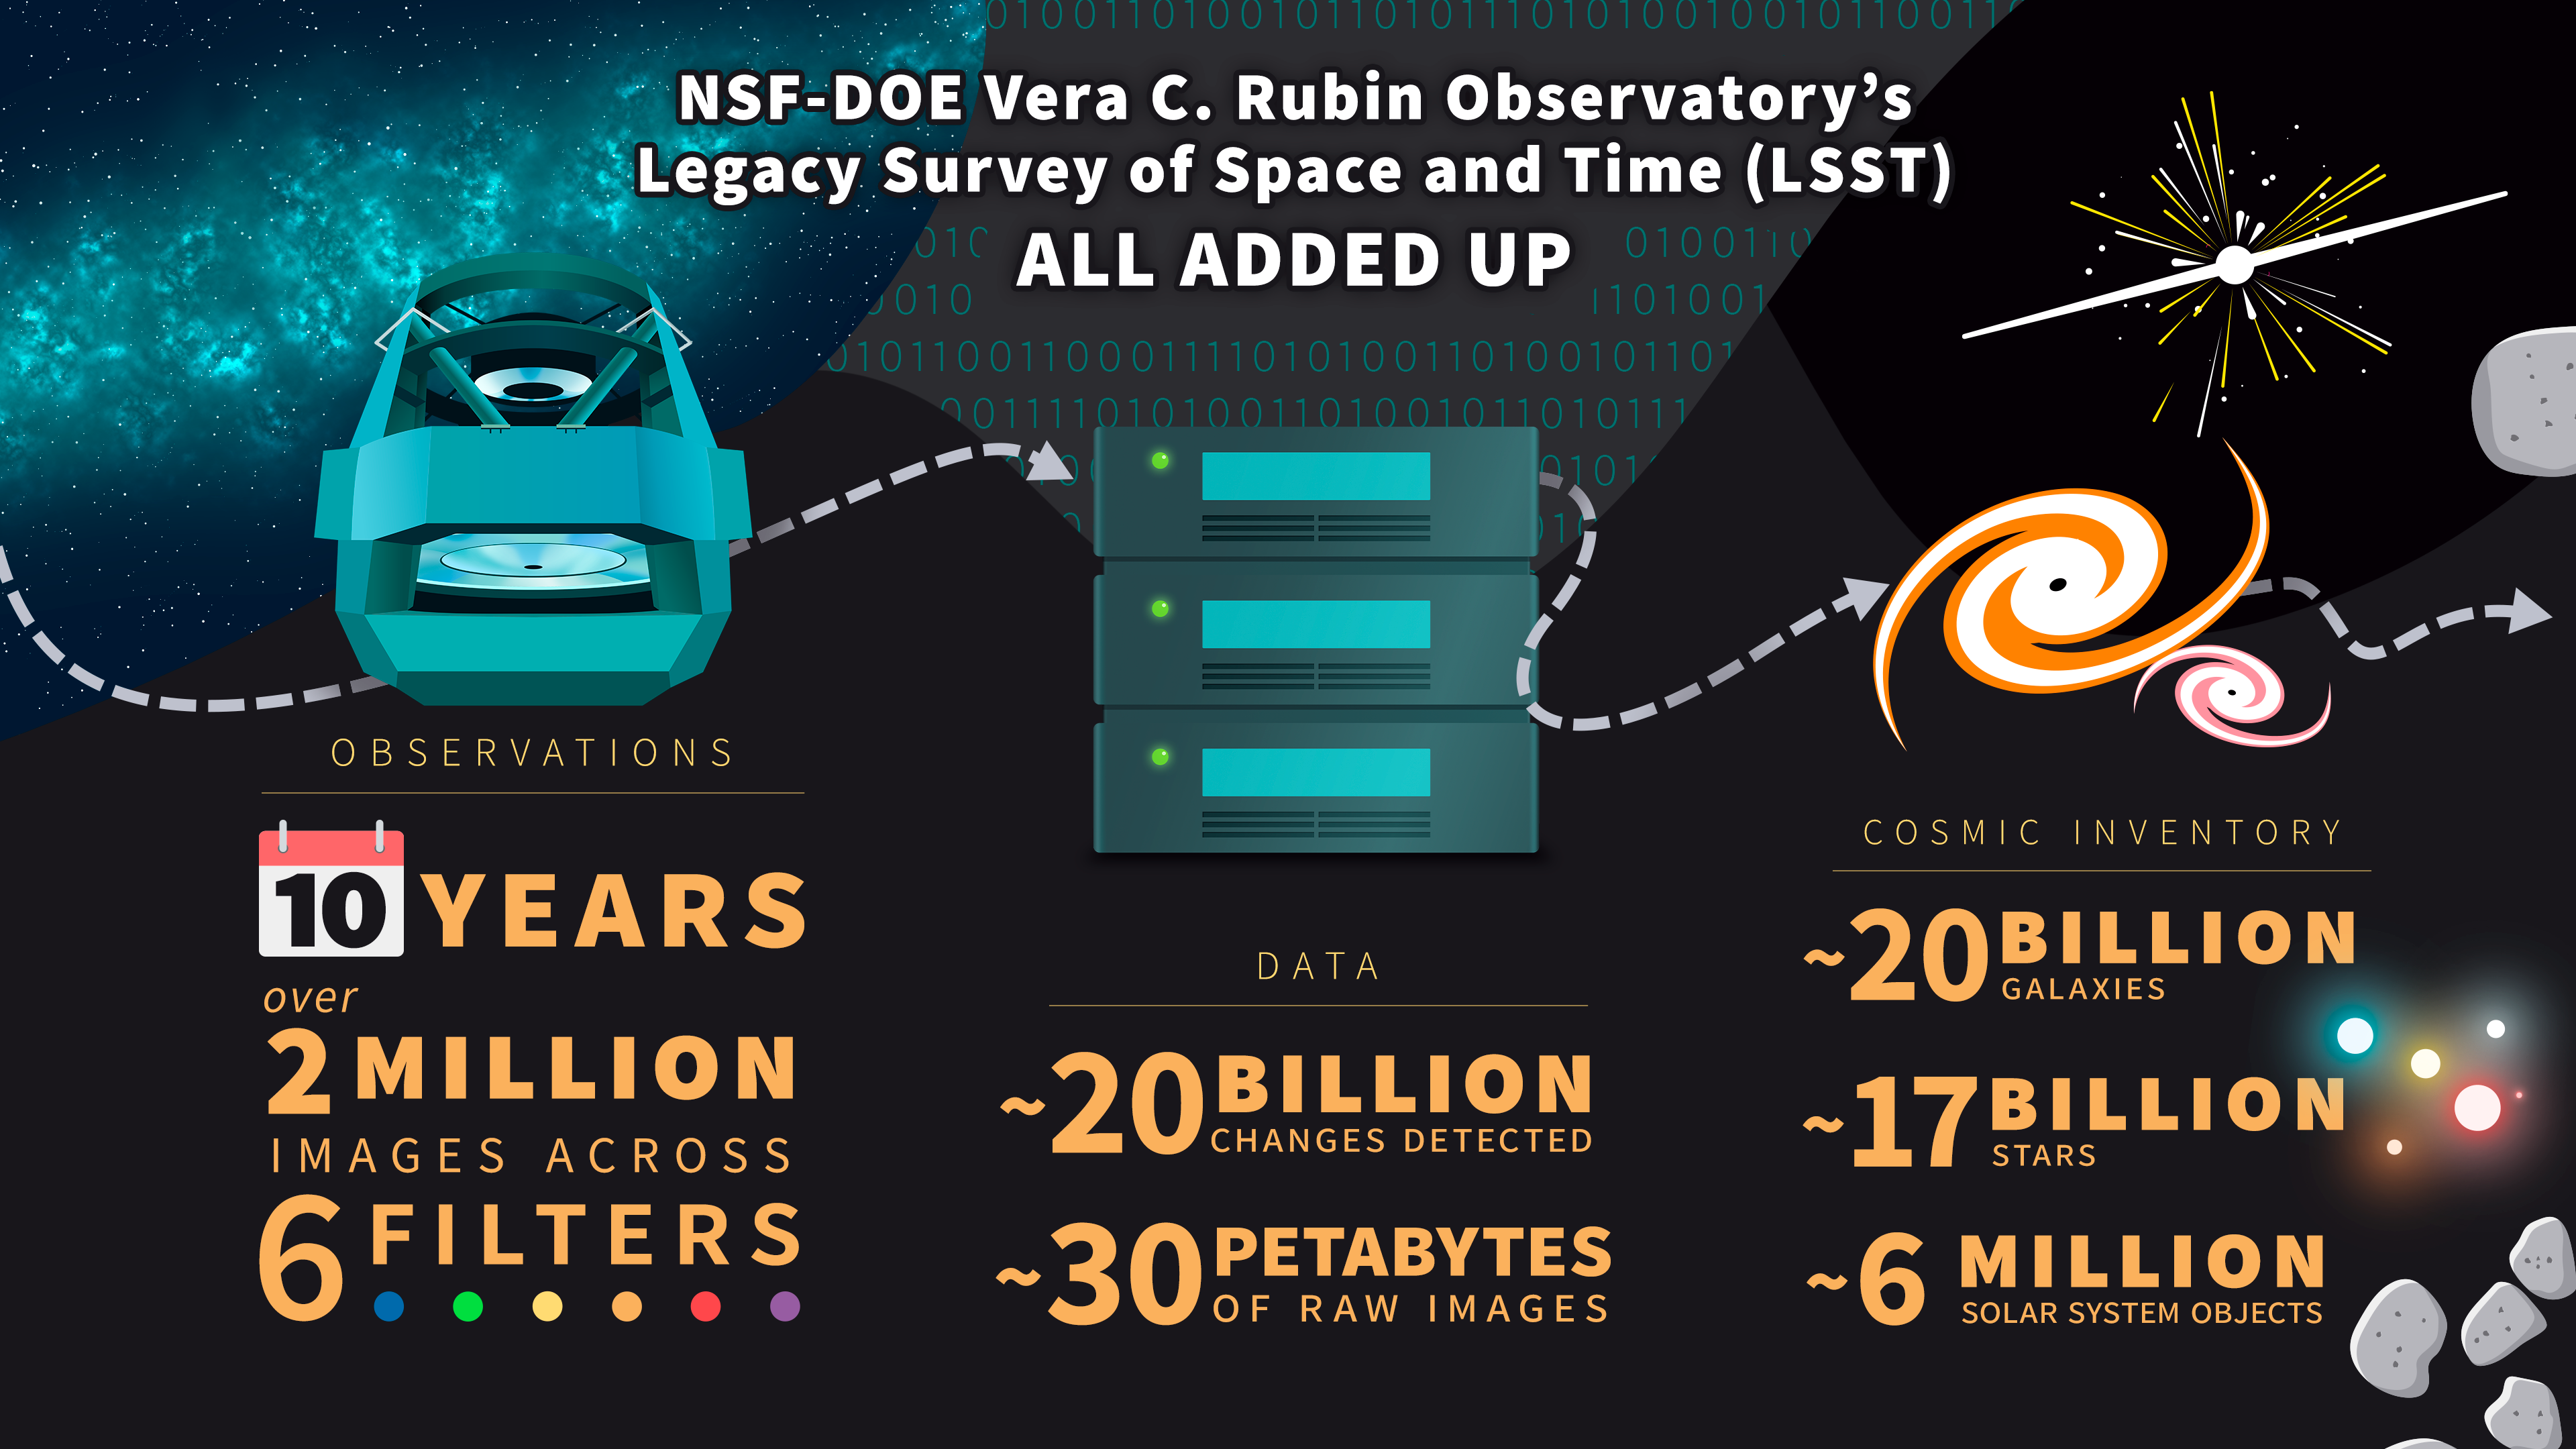

NSF–DOE Vera C. Rubin Observatory by the numbers

This infographic showcases the numbers behind NSF–DOE Rubin Observatory’s Legacy Survey of Space and Time — a major new exploration of the night sky that will transform our understanding of the Universe.

Credit: NSF–DOE Vera C. Rubin Observatory/NOIRLab/SLAC/AURA